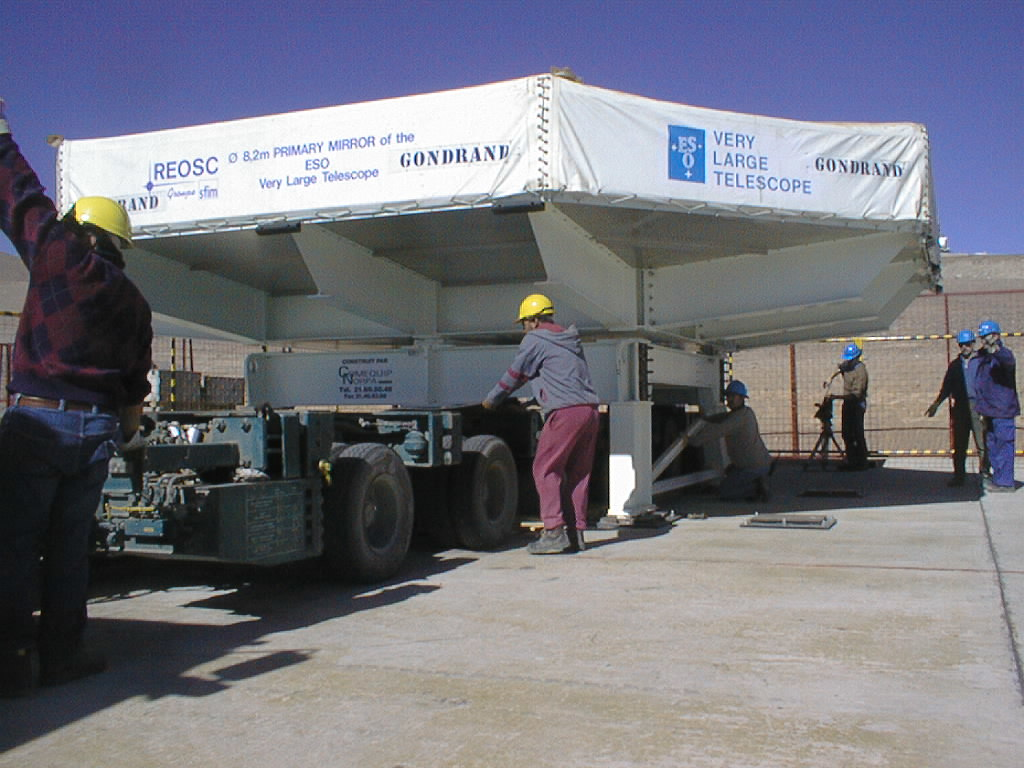

Mirror installed on first VLT Unit Telescope

The low transport carriage is moved into position under the transport box with the 8.2-m Zerodur mirror. (Photo obtained on April 9, 1998).

Credit: ESO